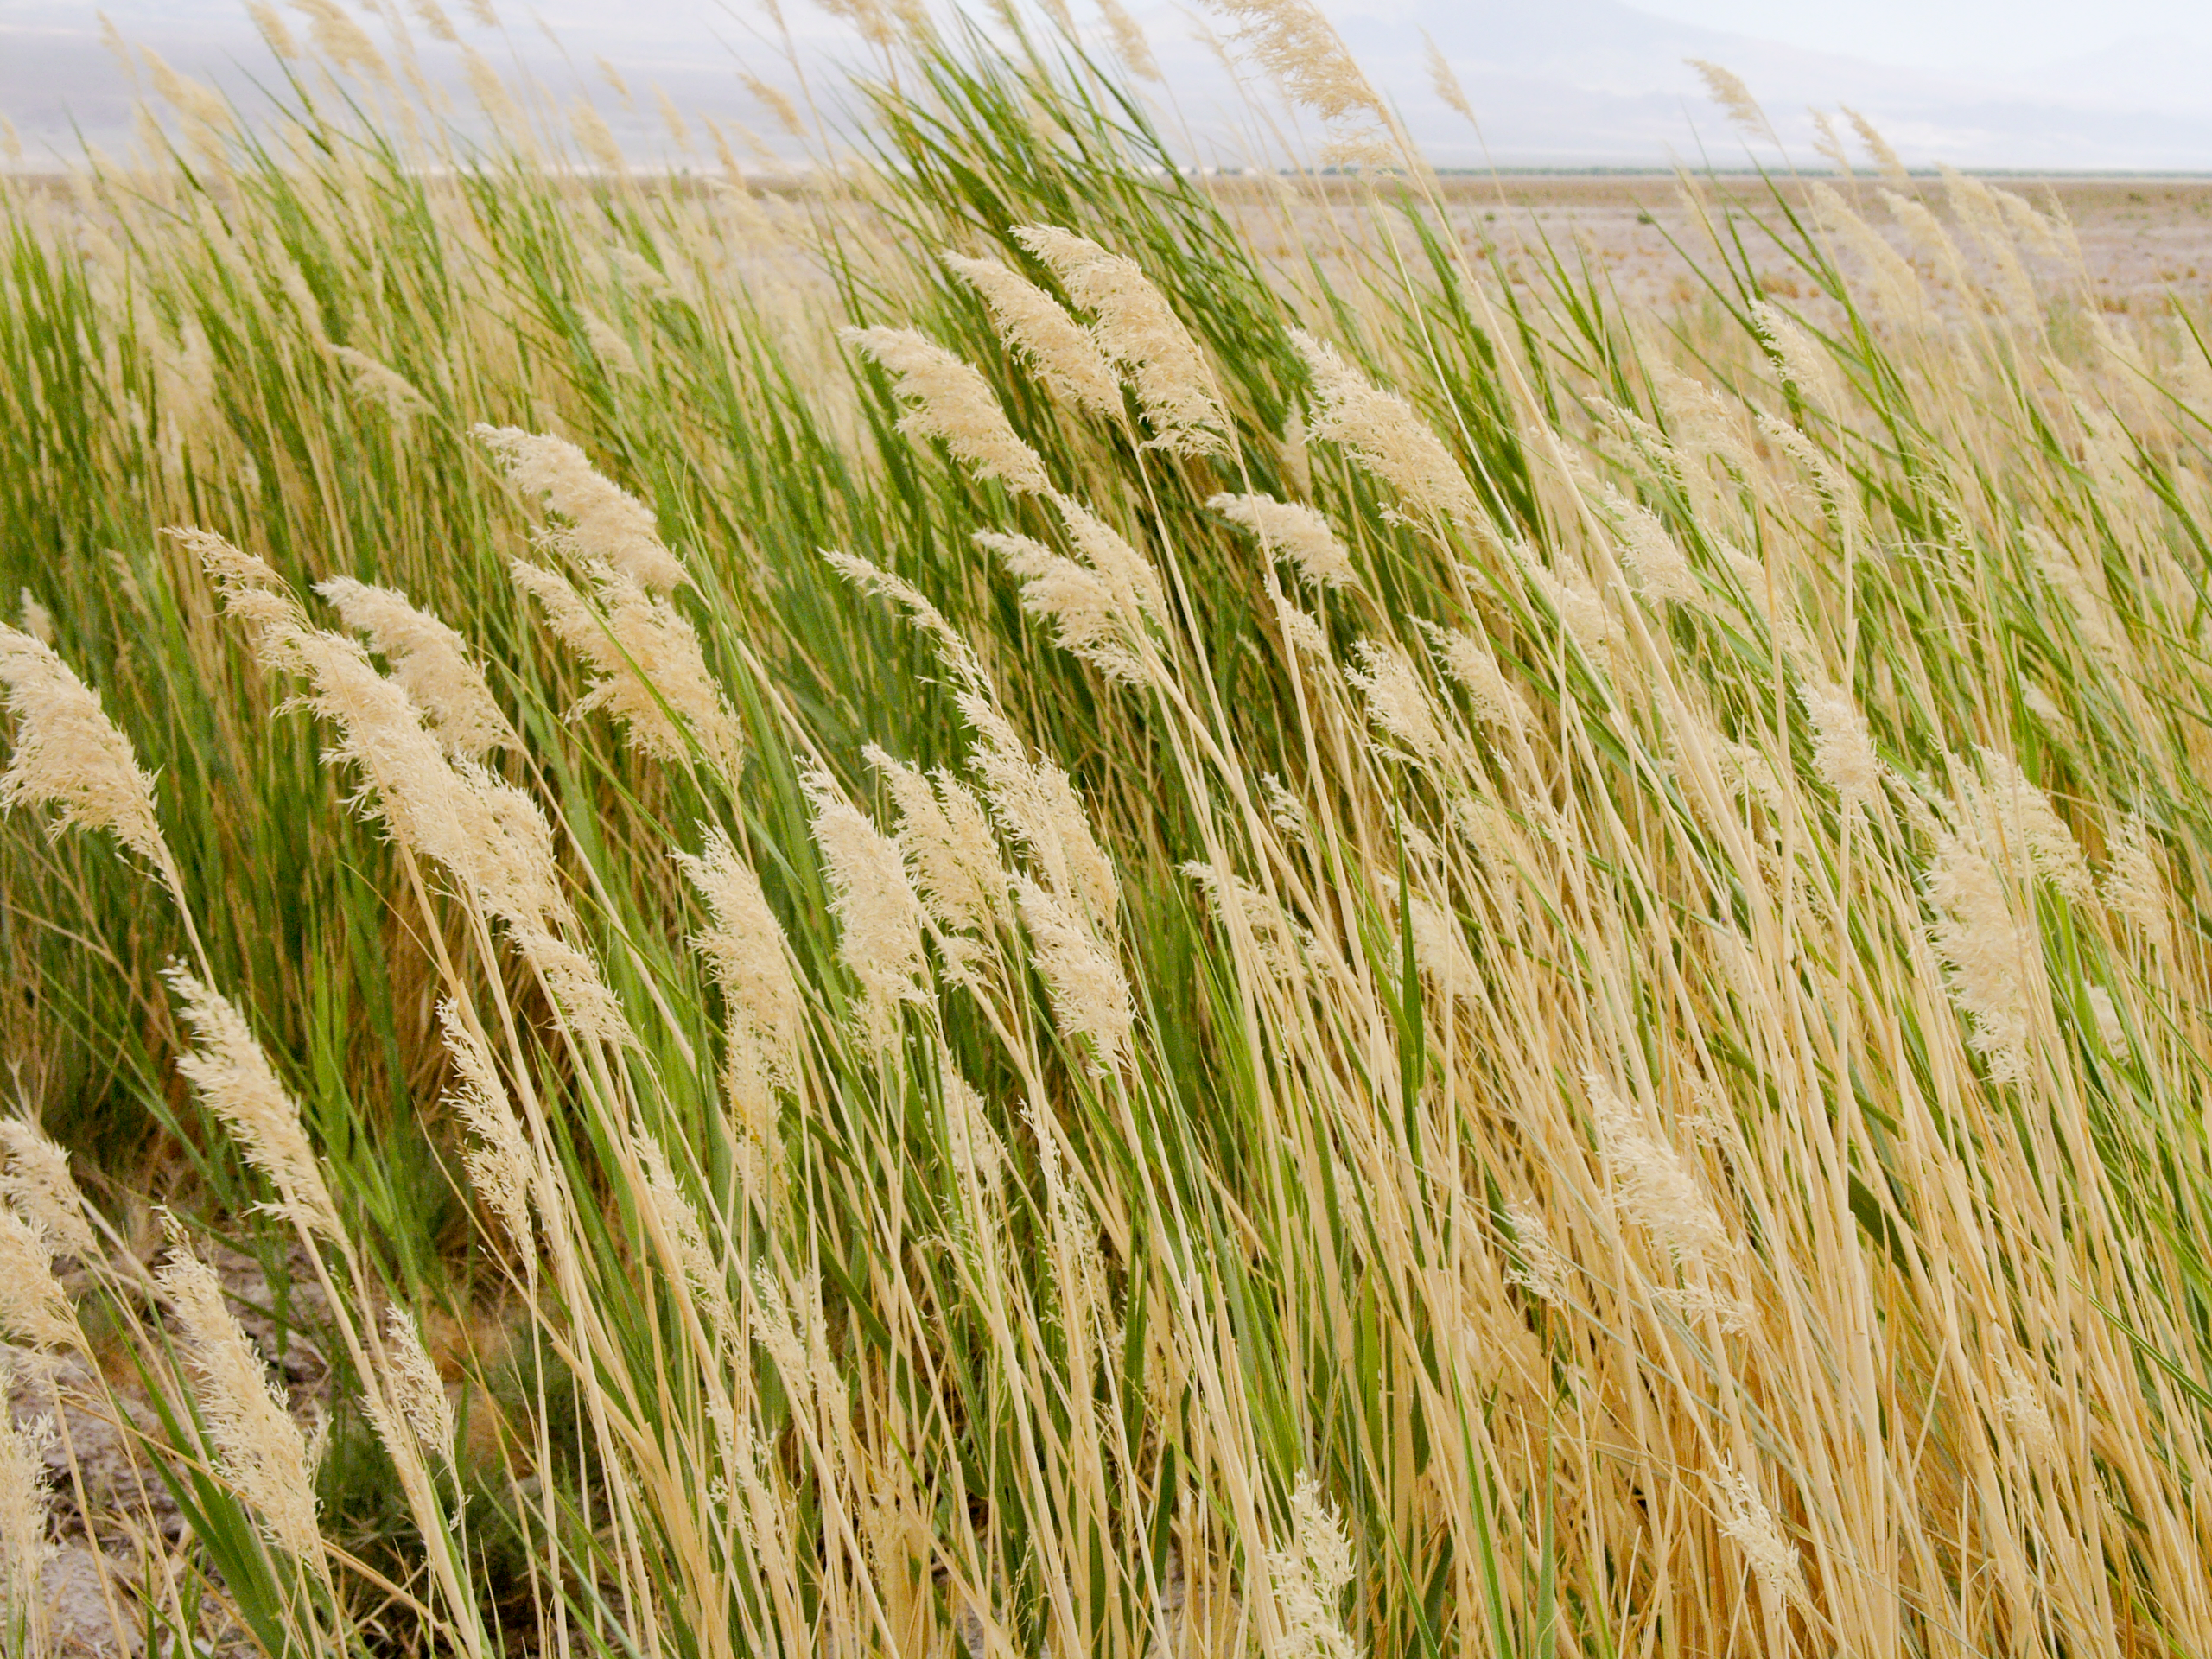

Atacama flora

A hint of life in the Chilean desert. This plant is typical of the natural environment around the ALMA site. This picture was obtained in August 2004.

Credit: ESO